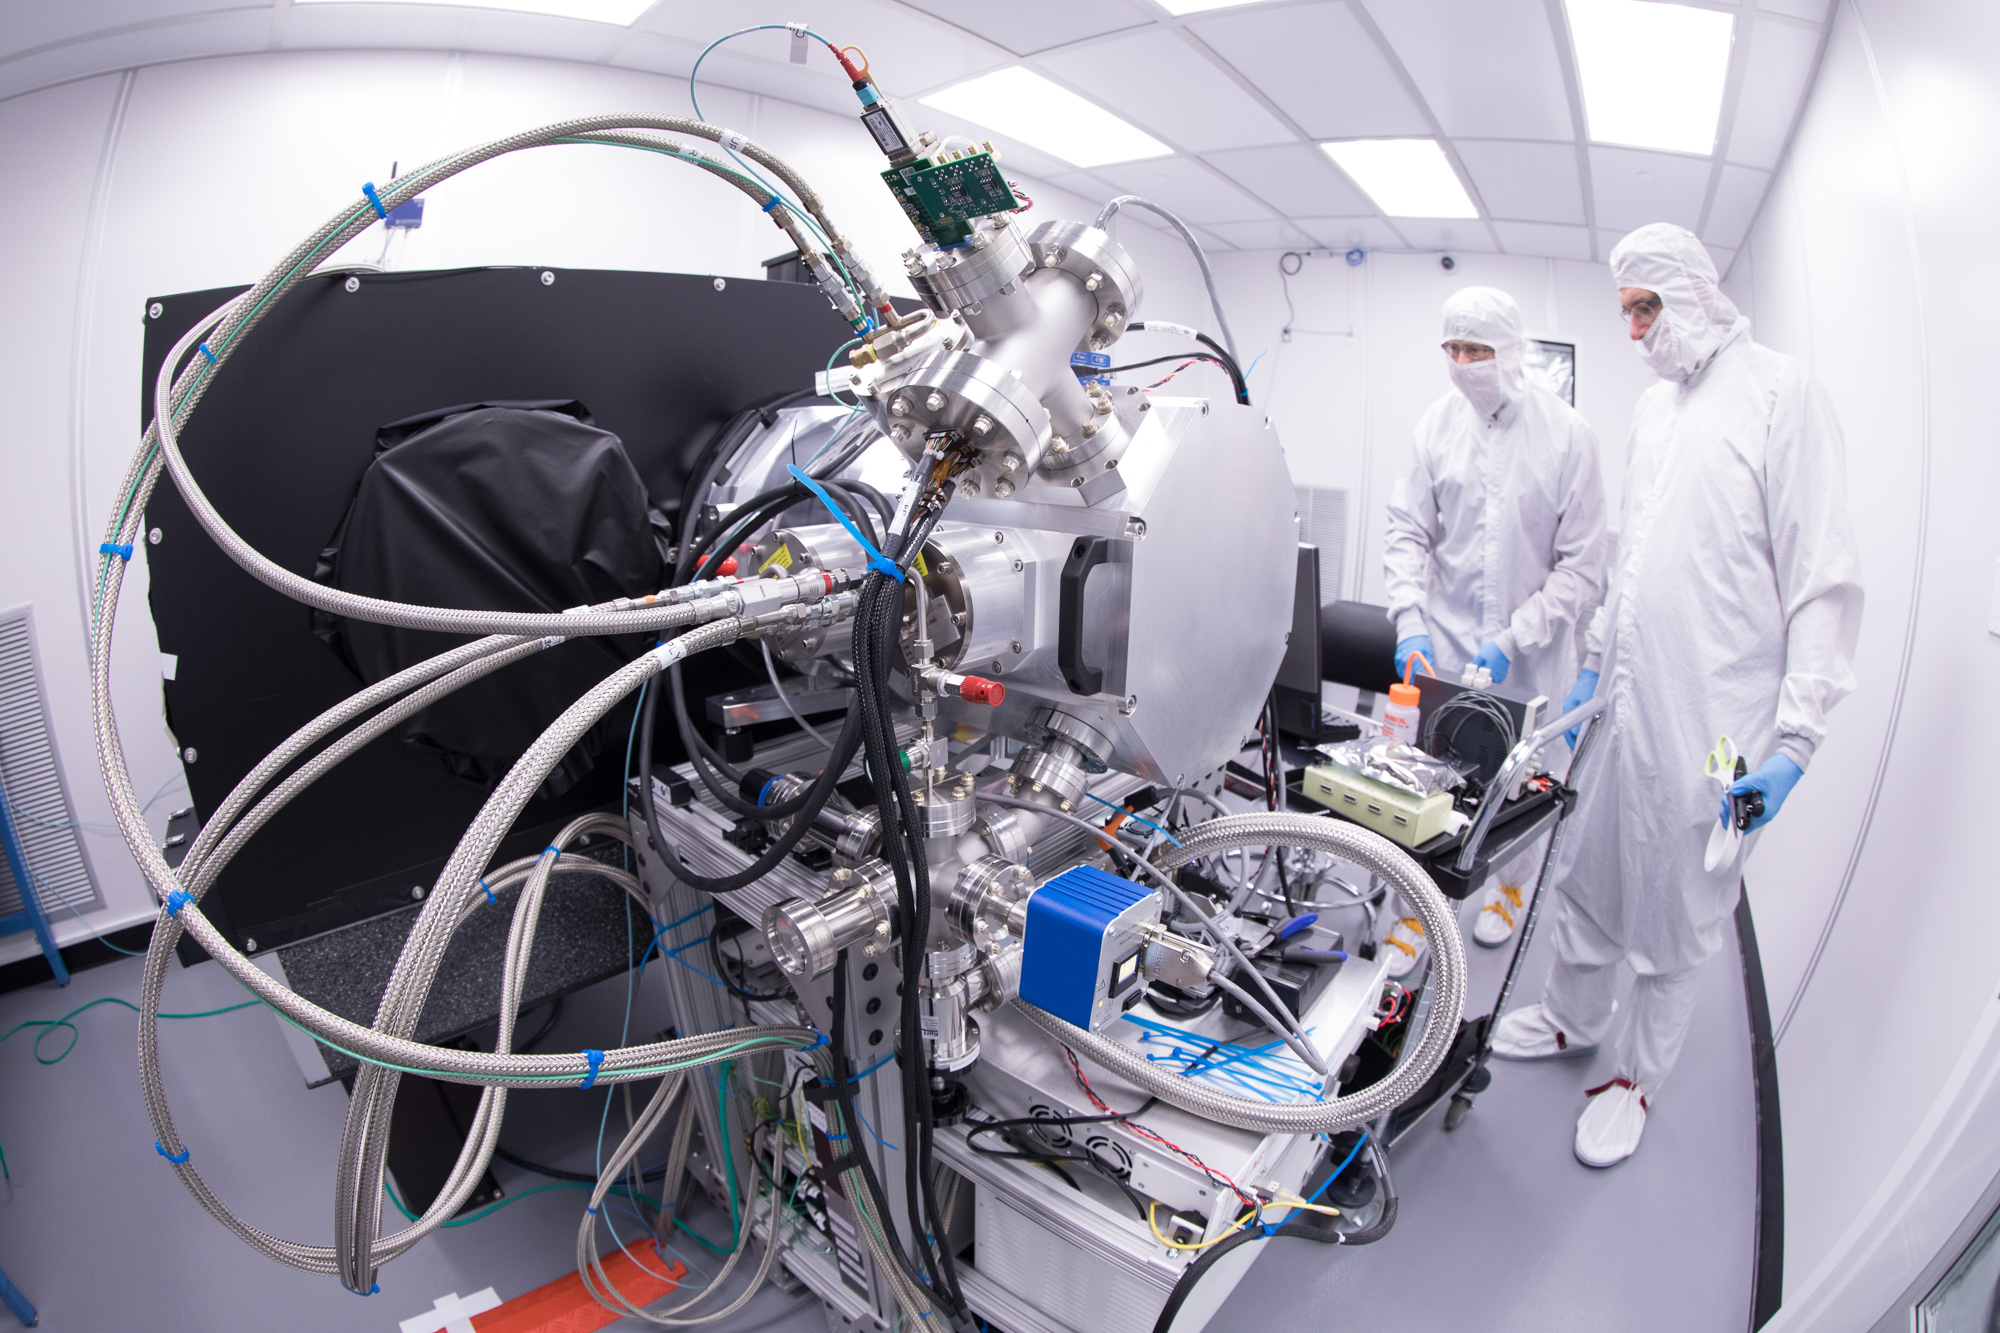

Summit Visit November 2017

Work is underway in the LSST camera cleanroom where the SLAC camera team have begun testing a raft of CCDs inside a scaled-down version of the LSST cryostat. (pictured: Stuart Marshall and Aaron Roodman)

Credit: Andy Freeberg/SLAC National Accelerator Laboratory